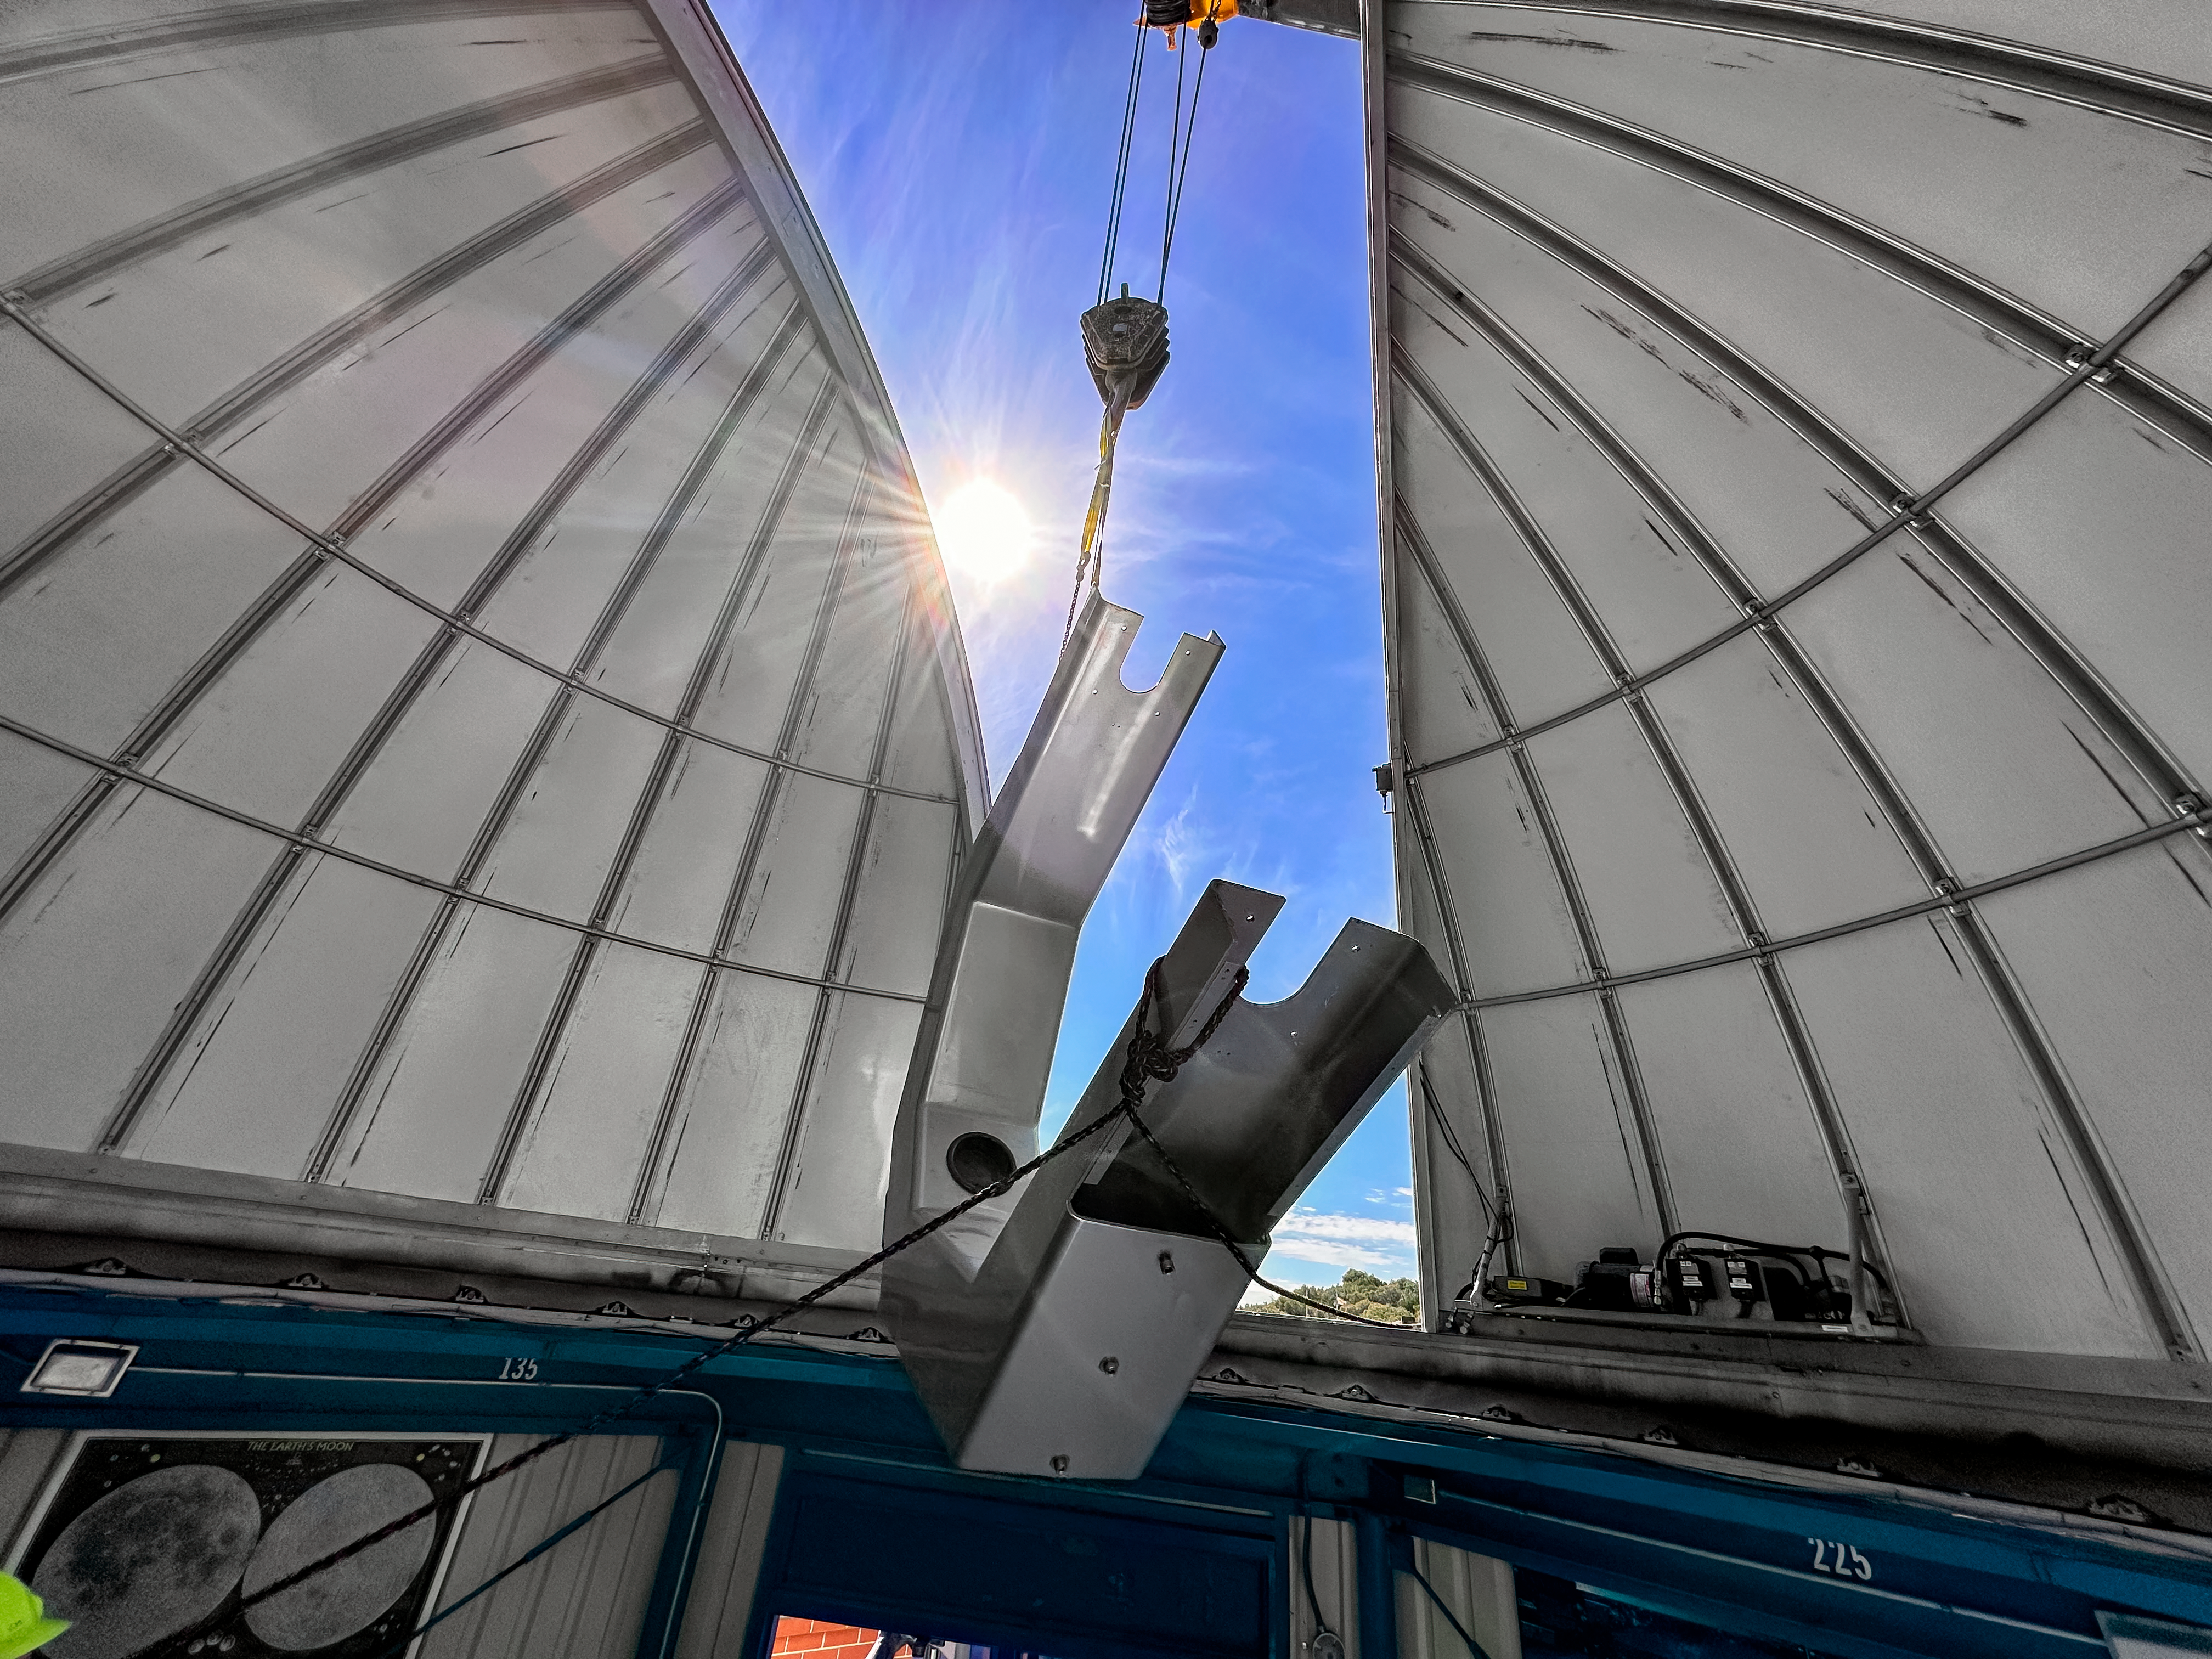

Installing the 0.6-meter Shreve telescope at KPVC

The Visitor Center 0.6-meter Shreve telescope fork assembly is lowered by crane into the KPVC dome.

Credit: KPNO/NOIRLab/NSF/AURA/J. Lockridge